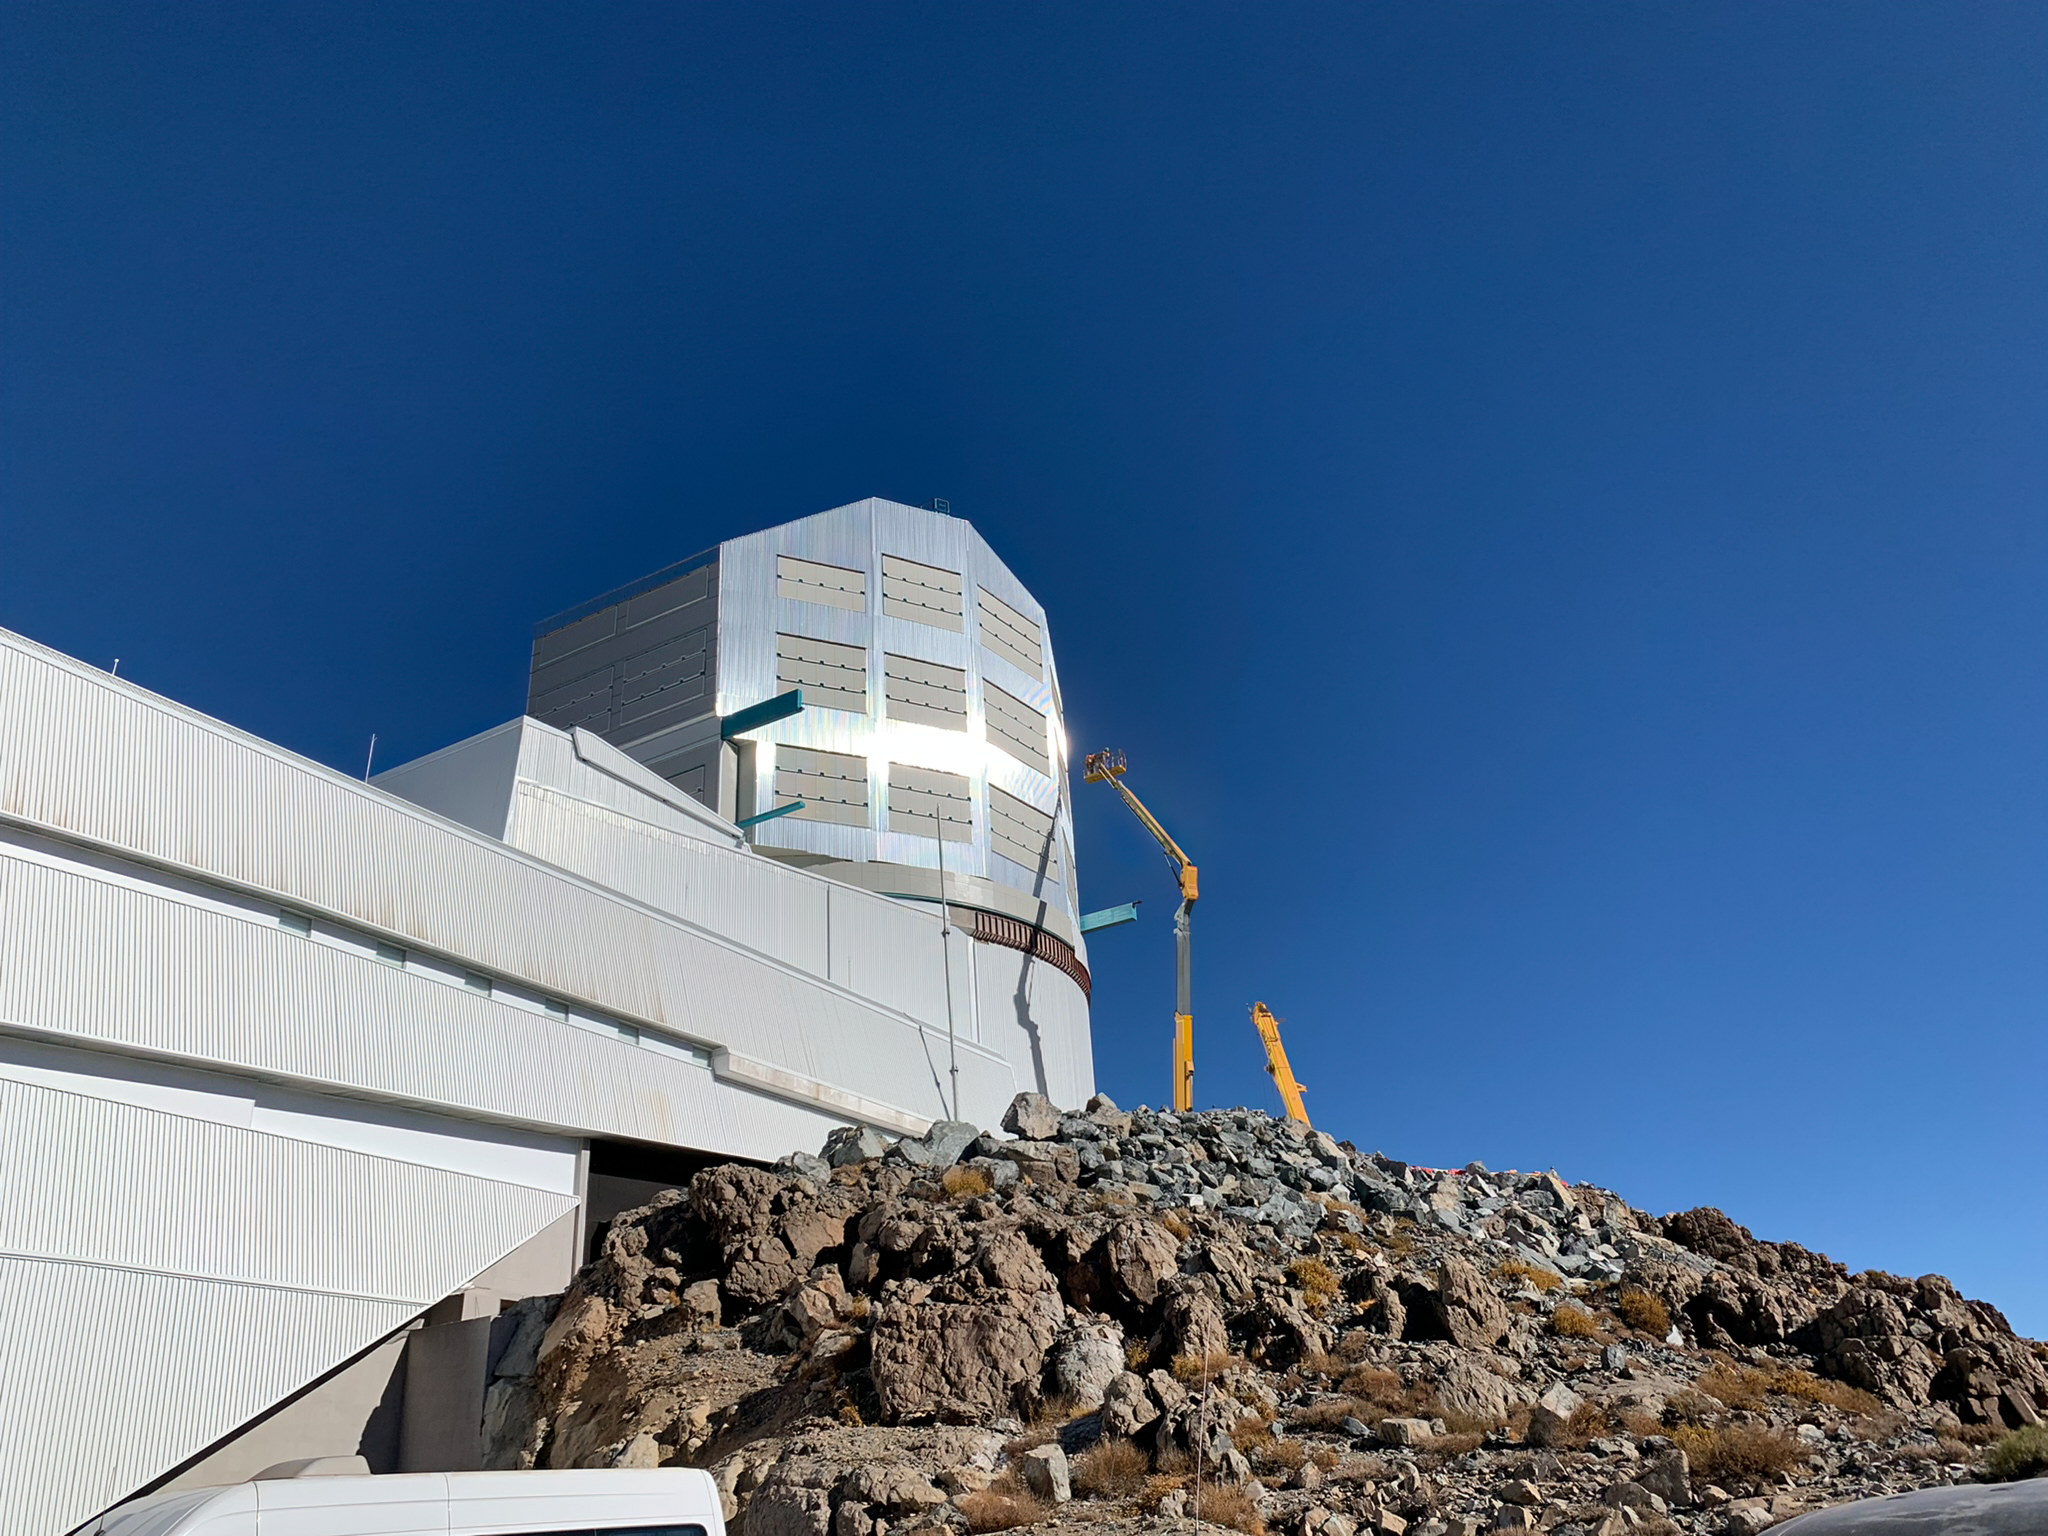

Rubin Observatory Dome

Outer panels of aluminum are being added to Rubin Observatory's dome on Cerro Pachón in Chile.

Credit: RubinObs/NOIRLab/SLAC/NSF/DOE/AURA/B. Blum